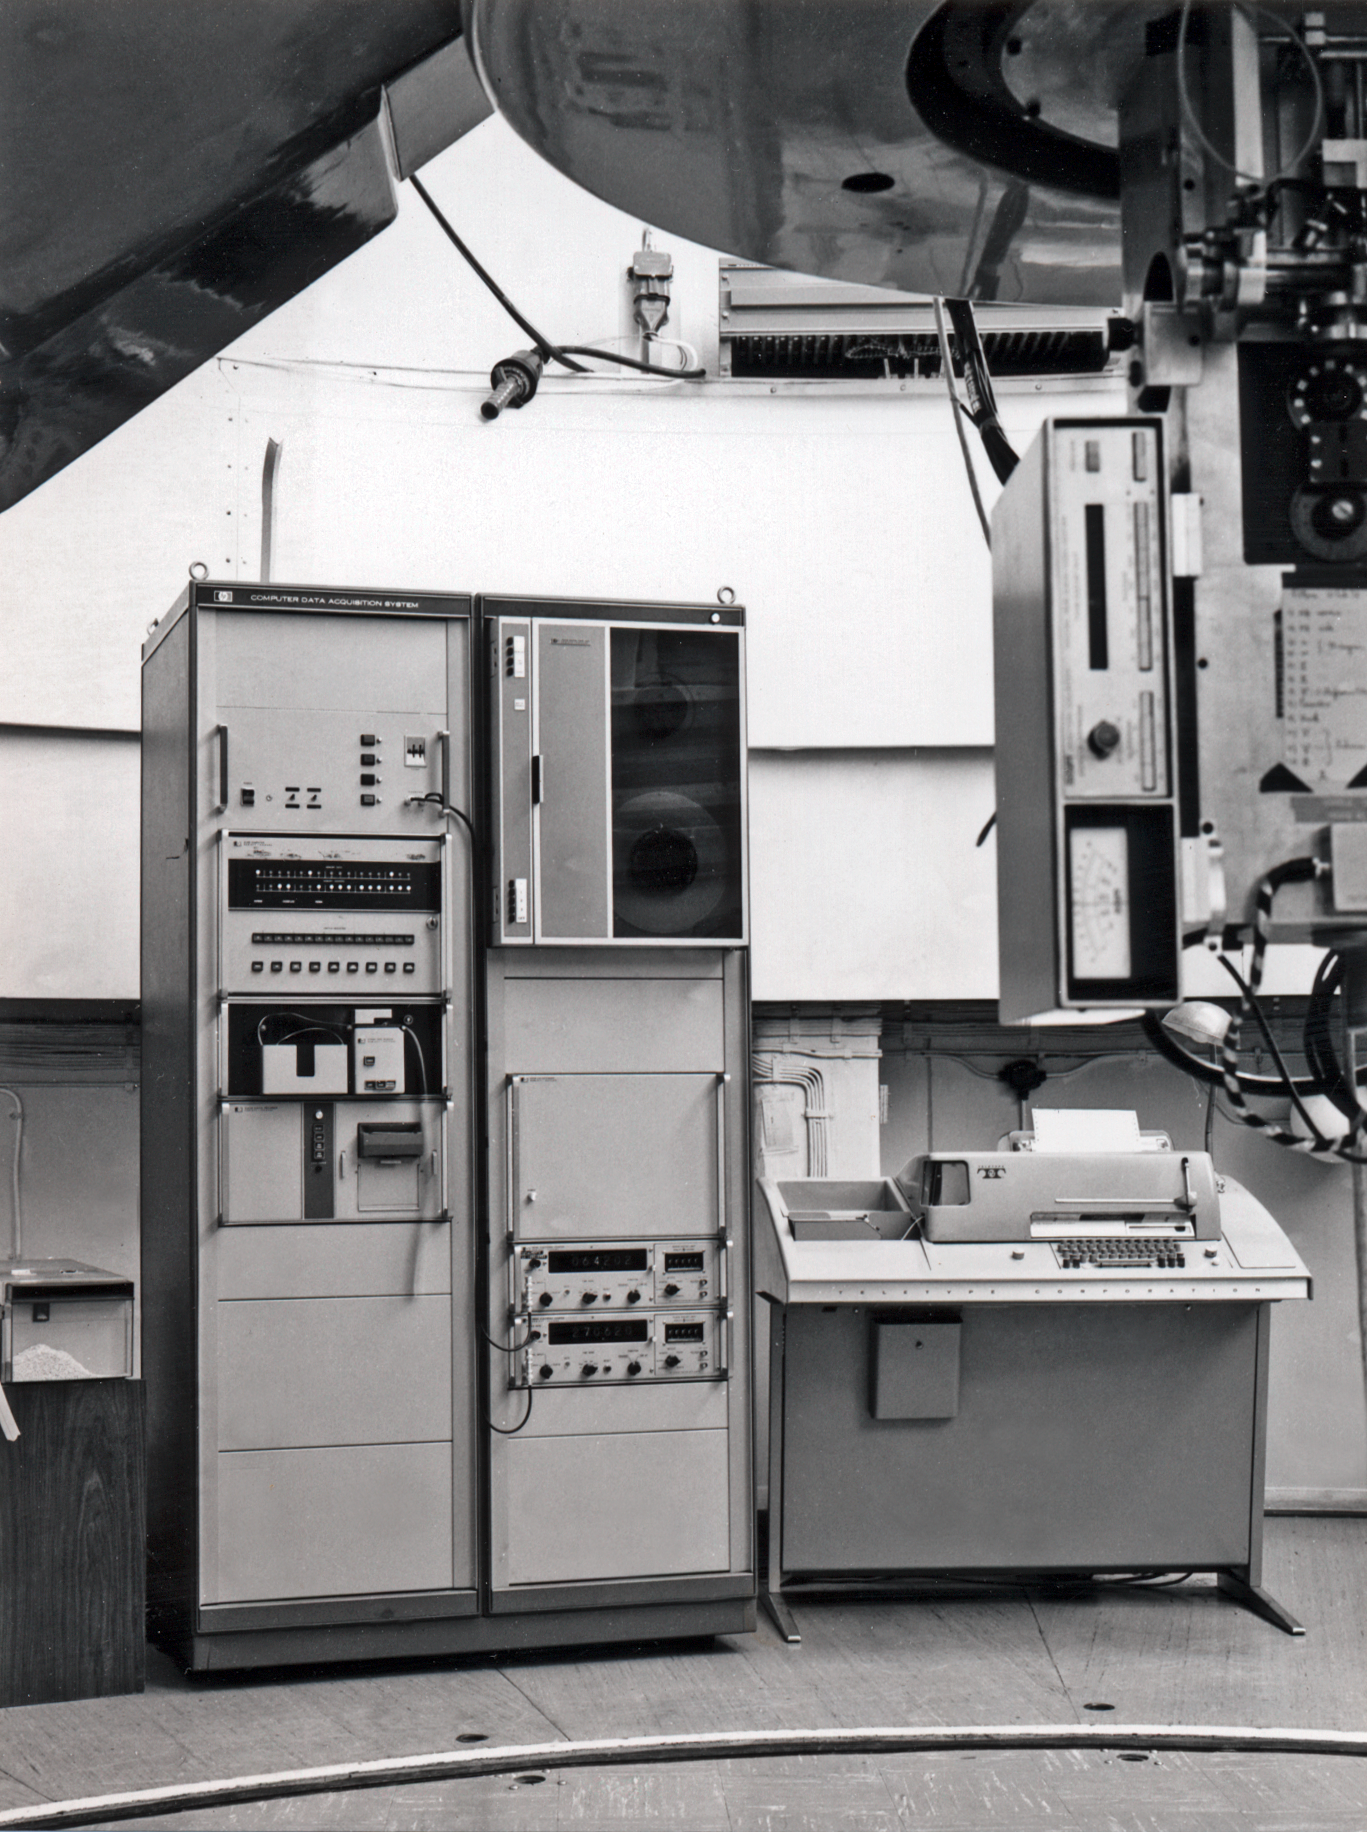

Telescope controls

The controls of the photometer of the ESO 1-metre telescope at La Silla

Credit: ESO